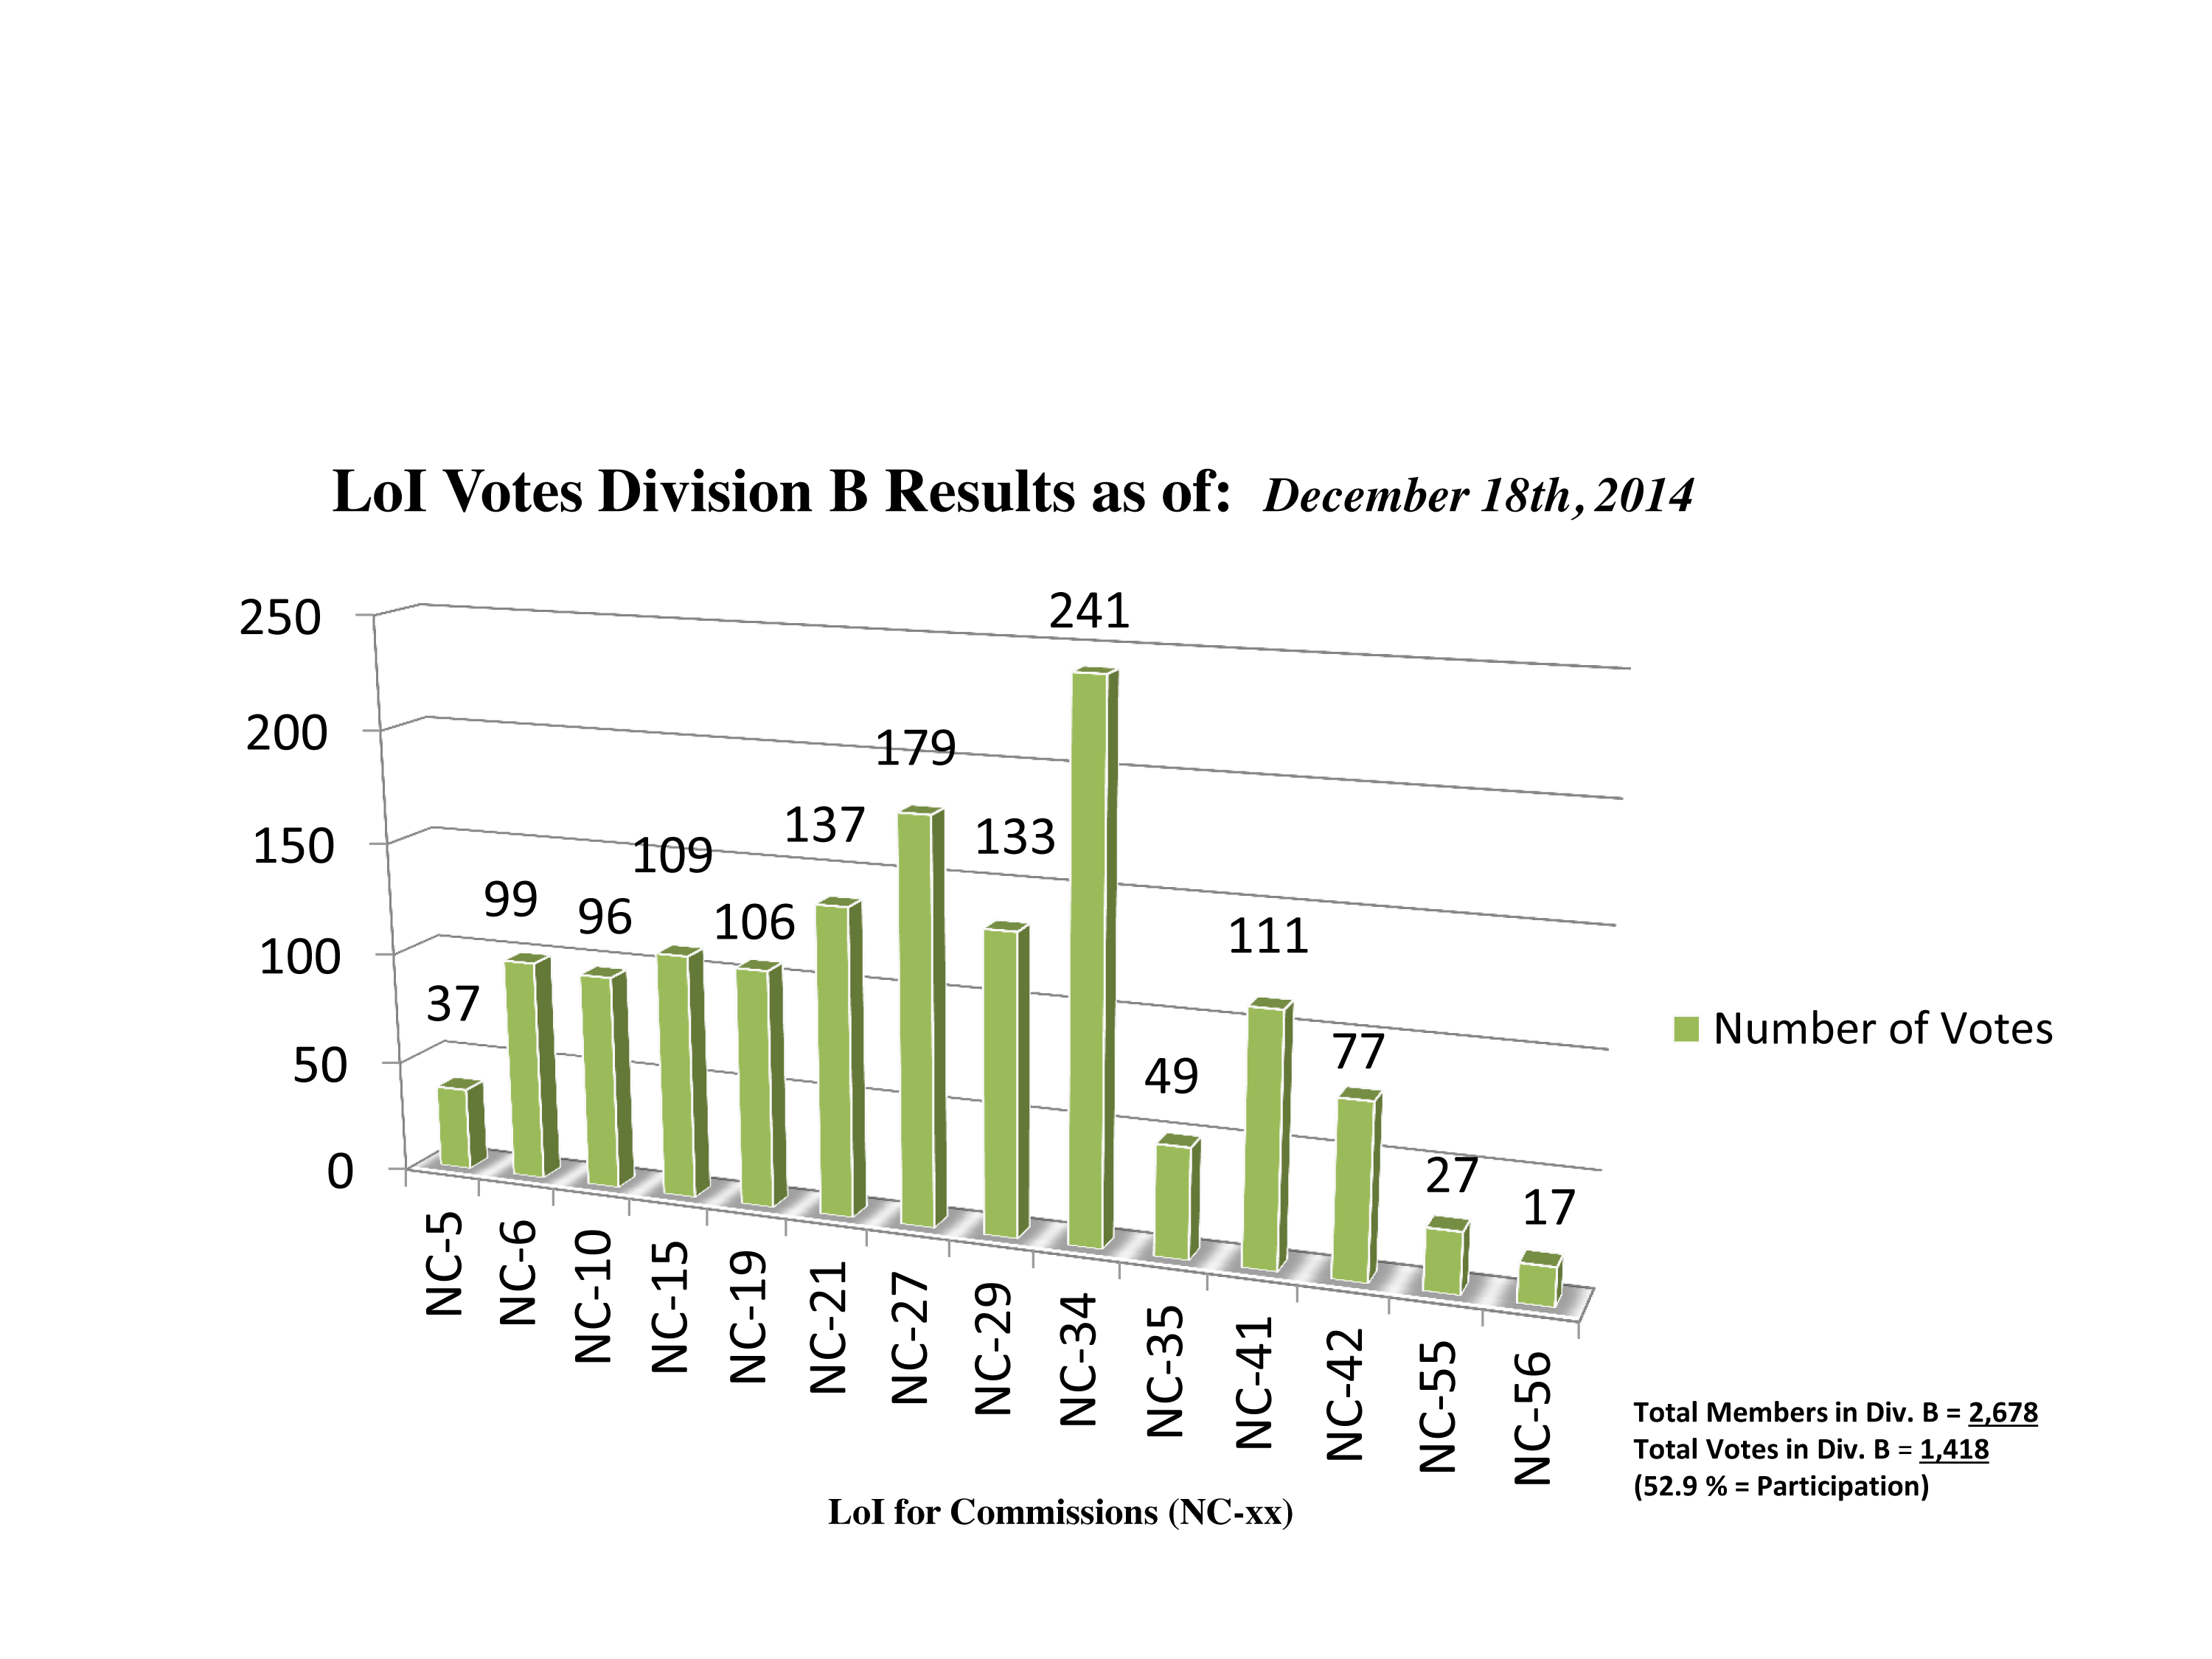

Division B Commission Reform votes (intermediate results)

The graph presents the intermediate results sorted by Division. Proposed Commissions may appear in more than one Division, if the proposers have requested the Cross-Division status. Only the Primary Division has been taken into account for the Inter-Division status. The final results will be presented in January 2015.

Division B: Facitilities, Technologies & Data Science
NC-5: Gravitational Wave Astronomy
NC-6: Computational Astrophysics
NC-10: Computational Astrophysics
NC-15: Photometry and Polarimetry
NC‐19: Ultraviolet Astronomy
NC‐21: Data and Documentation
NC‐27: Astronomical Telescopes
NC-29: Time Domain Astronomy
NC‐34: Radio Astronomy
NC-35: Optical and IR Interferometry
NC‐41: Astrostatistics & Astroinformatics
NC‐42: Laboratory Astrophysics
NC-55: Protection of Observatory Sites
NC-56: Computational Astrophysics

Credit: IAU